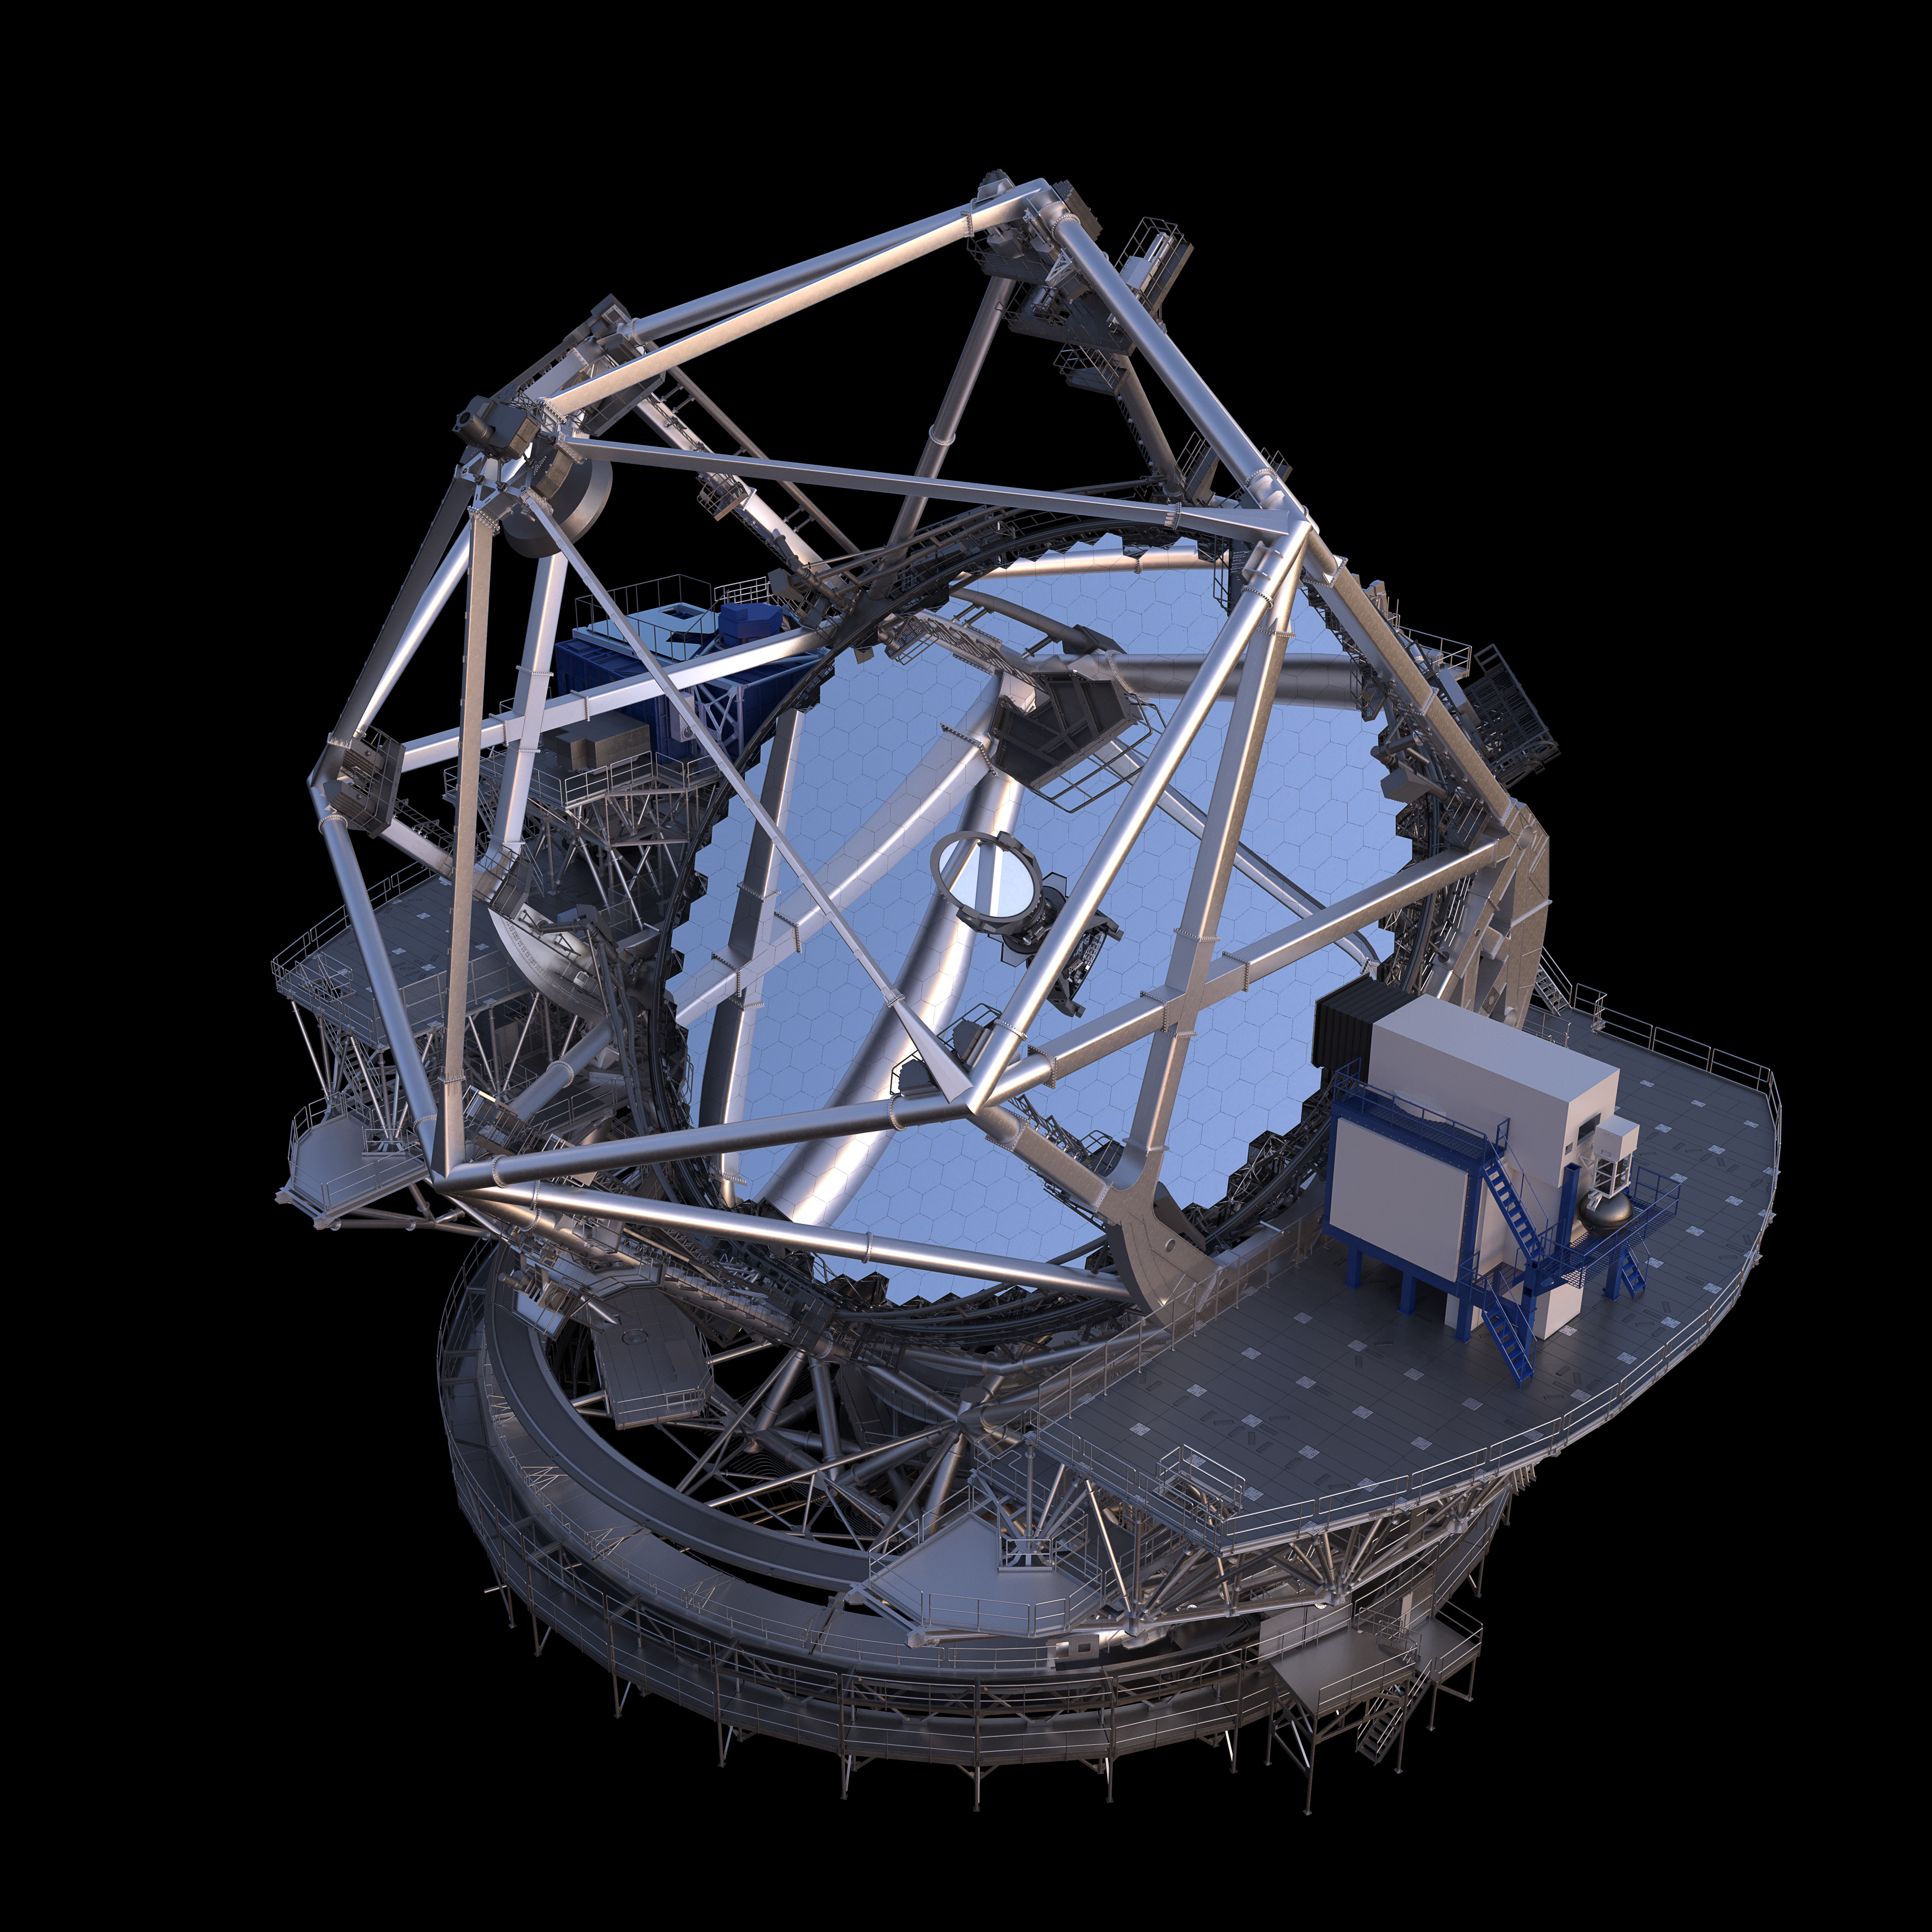

Thirty Meter Telescope Render

A 3D render of the Thirty Meter Telescope.

Credit: TMT International Observatory